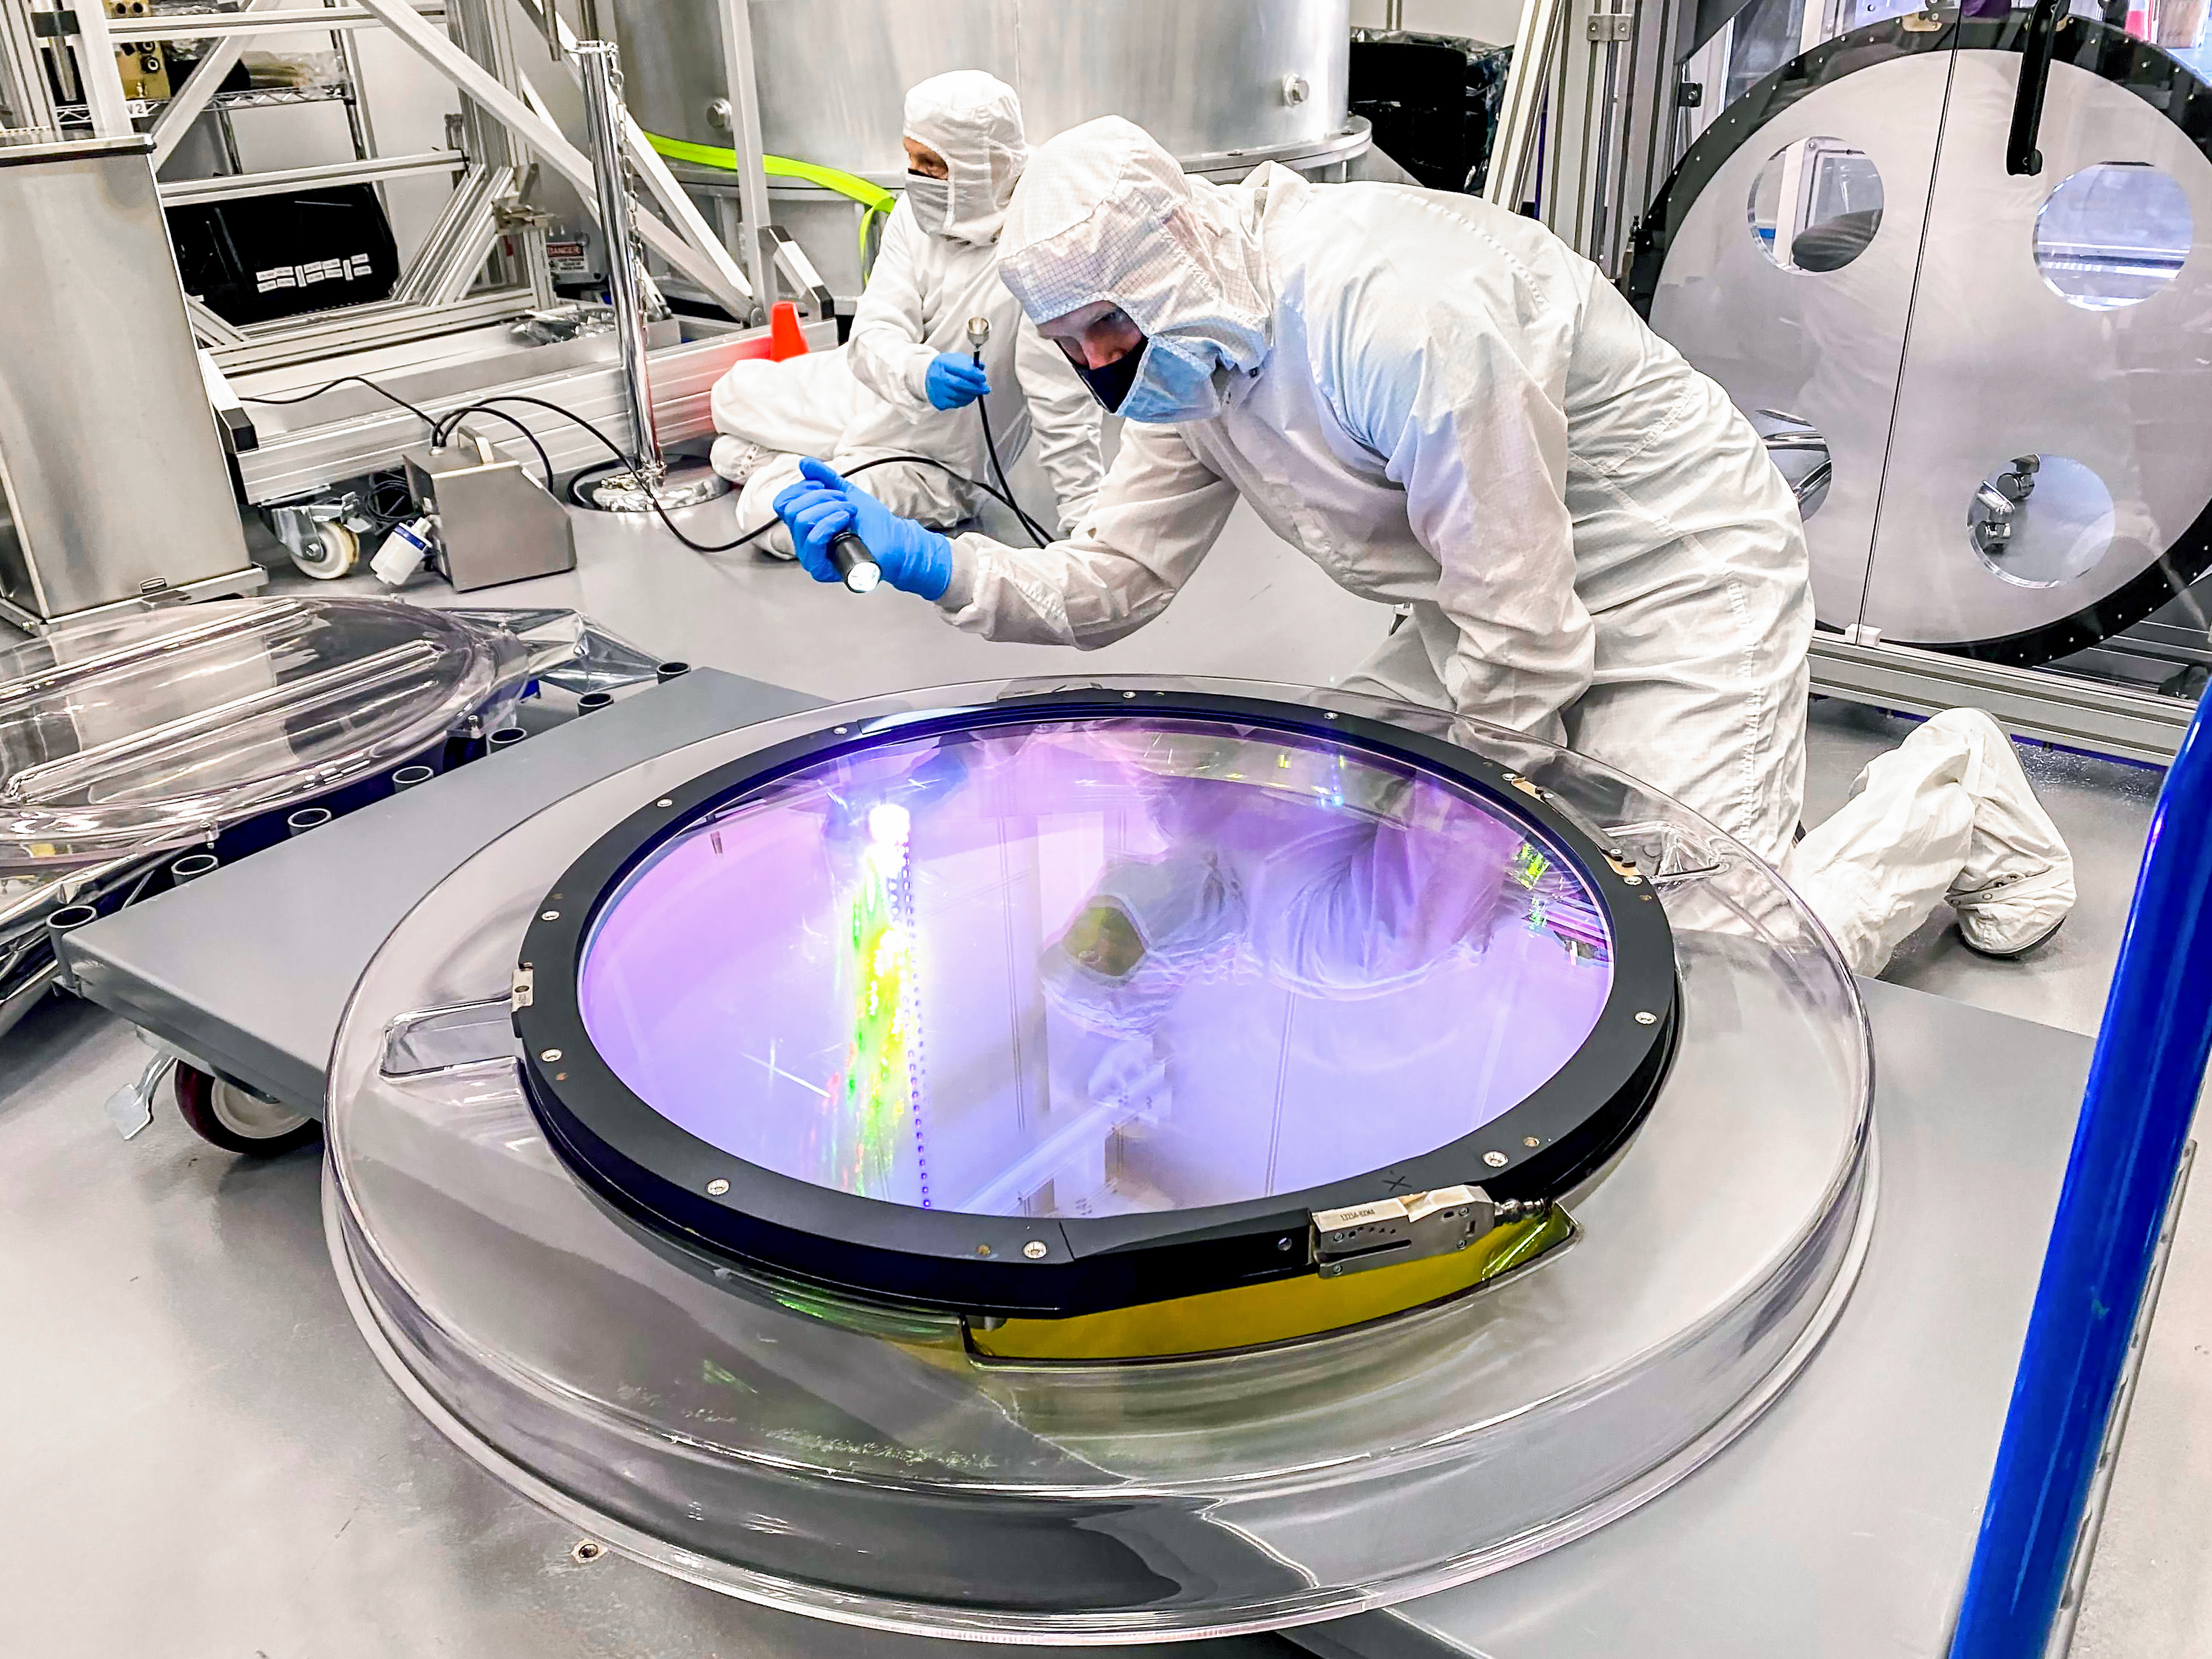

slac-2021_0312_lsst_r_filter_lange-45_5

Jeff Tice, background, holds the particle counter while Travis Lange inspects the surface of the r-band optical filter for dust particles.

Credit: Hannah Pollek/SLAC National Accelerator Laboratory